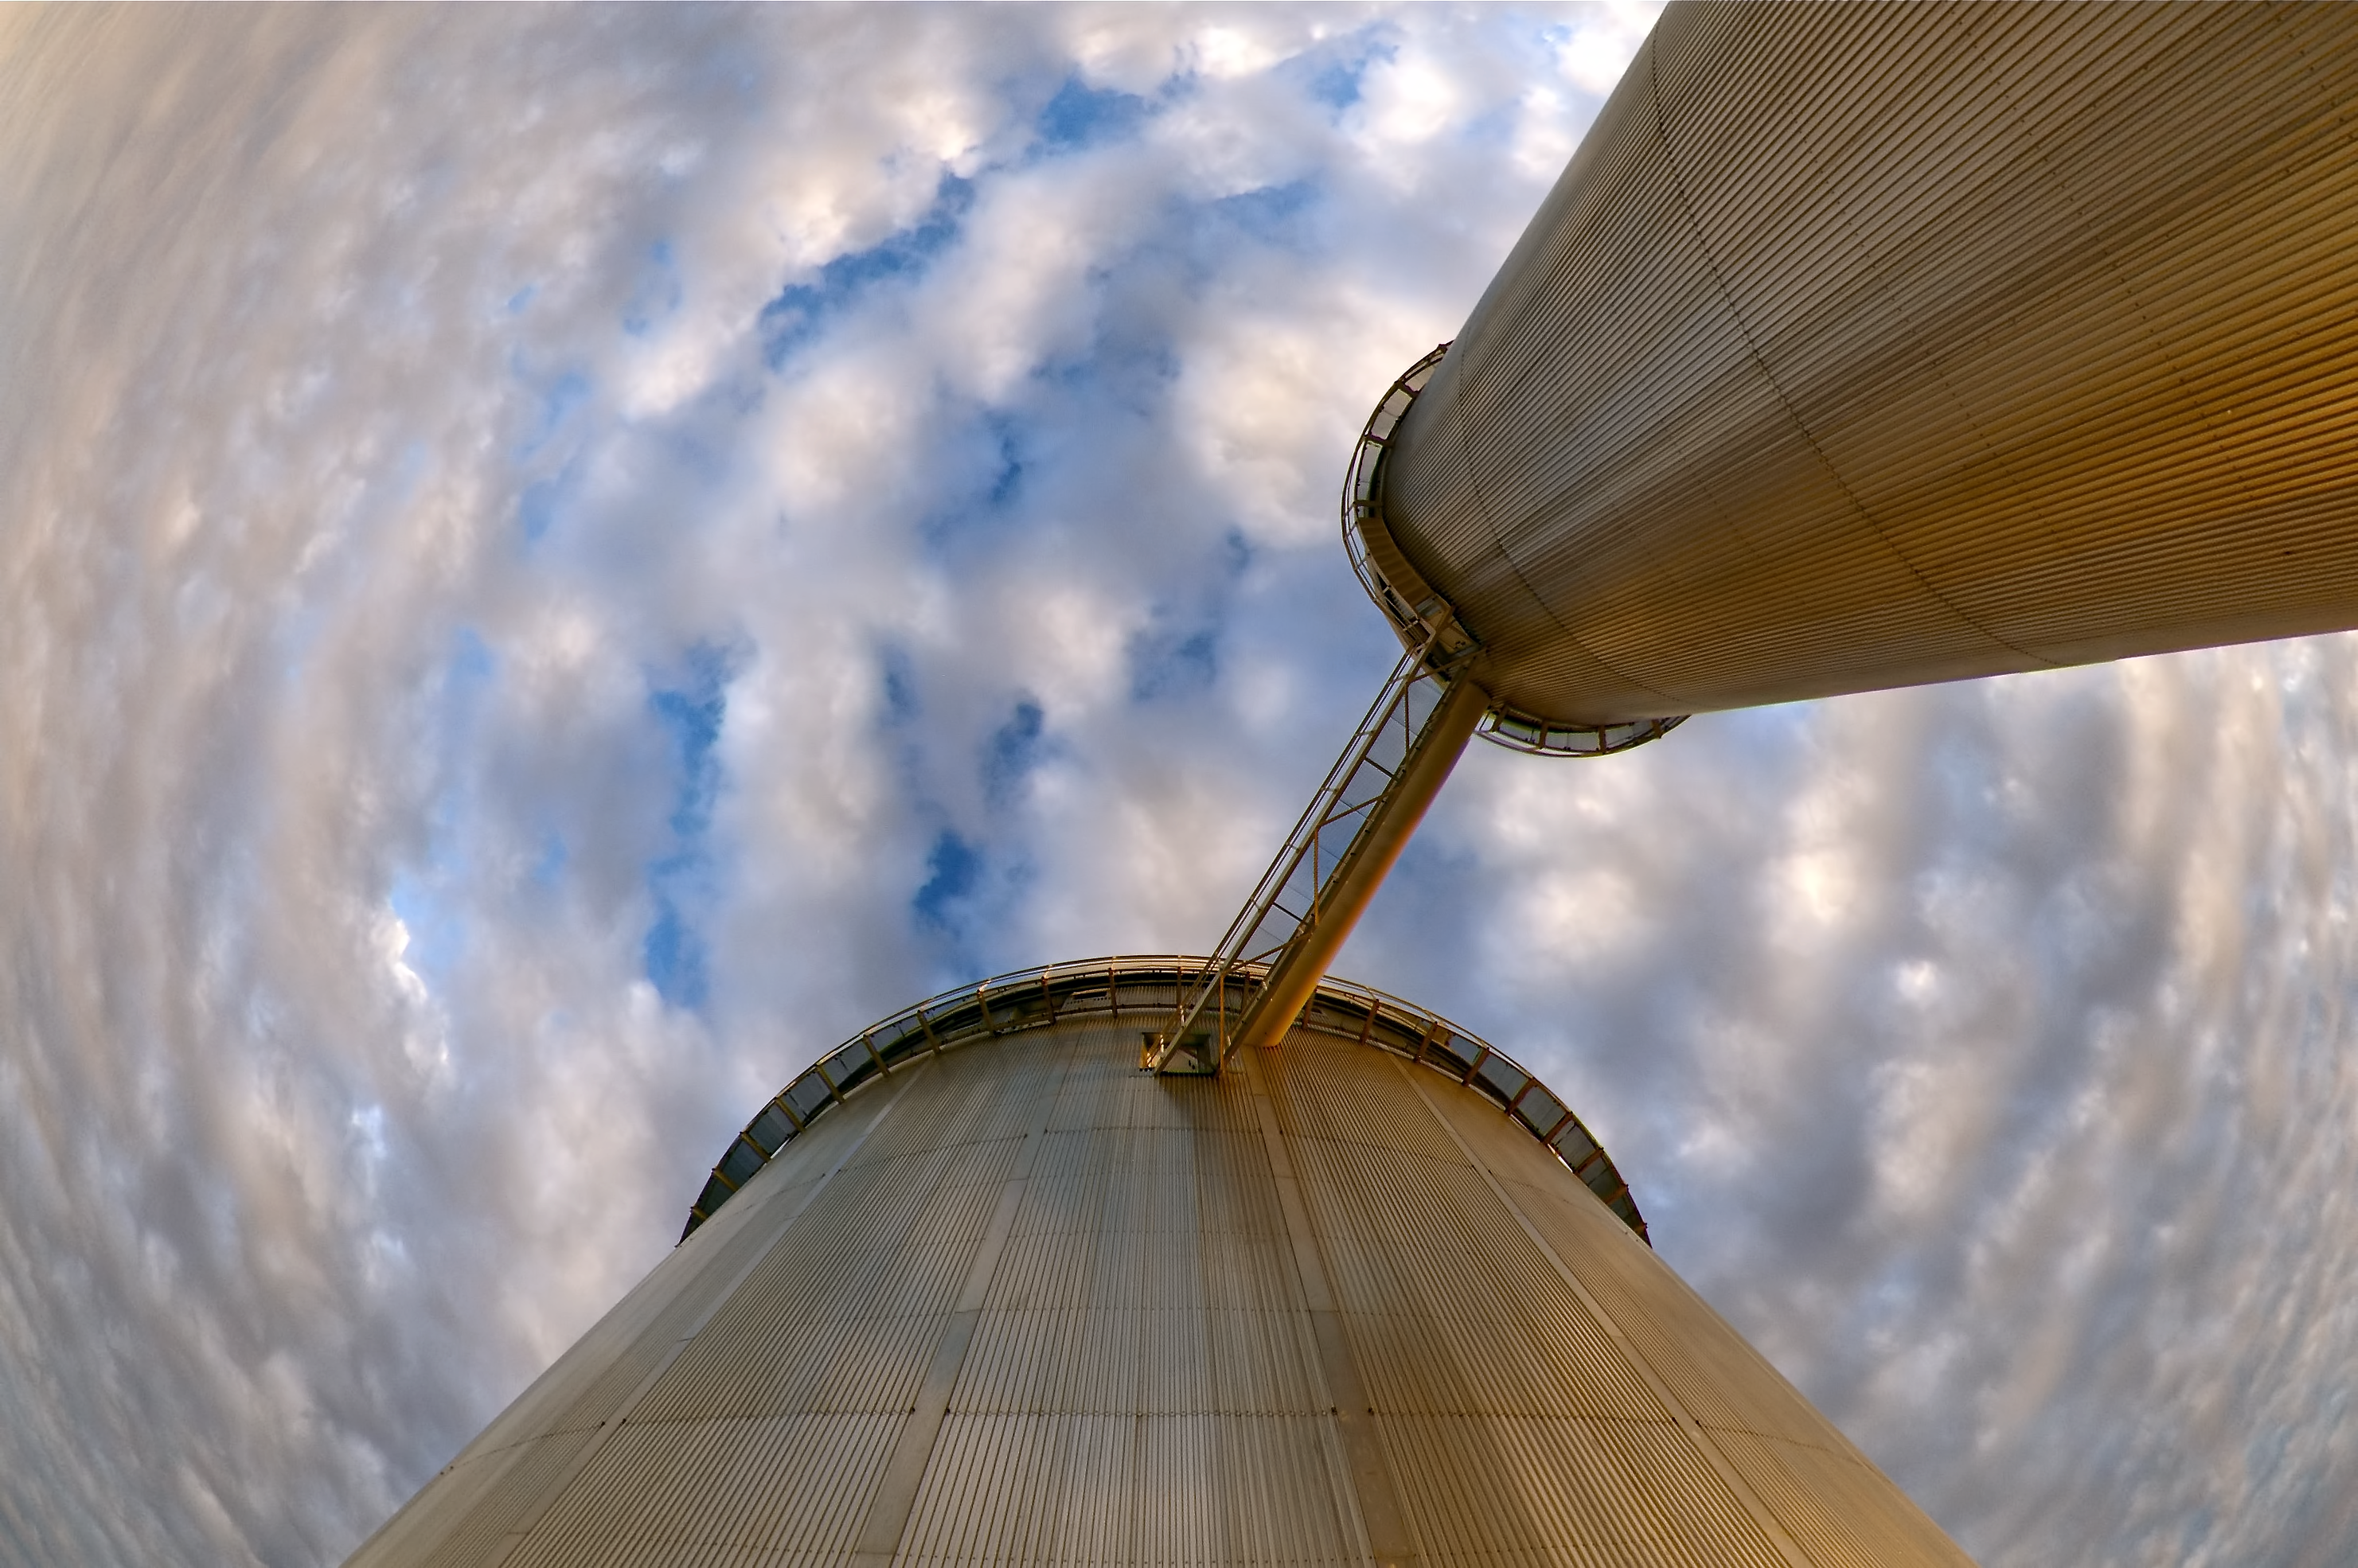

The ESO 3.6-metre telescope at La Silla

The ESO 3.6-metre telescope at ESO's La Silla observatory. La Silla, in the southern part of the Atacama desert of Chile was ESO's first observation site. The site is set 2400 metres above sea level, providing excellent observing conditions. ESO operates the 3.6-mere telescope, the New Technology Telescope (NTT), and the MPG/ESO2.2-metre telescope at La Silla. La Silla also hosts national telescopes, such as the Swiss 1.2-metre Leonhard Euler Telescope and the Danish 1.54-metre telescope. Read more about La Silla on its dedicated page.

Credit: ESO/M. Tewes